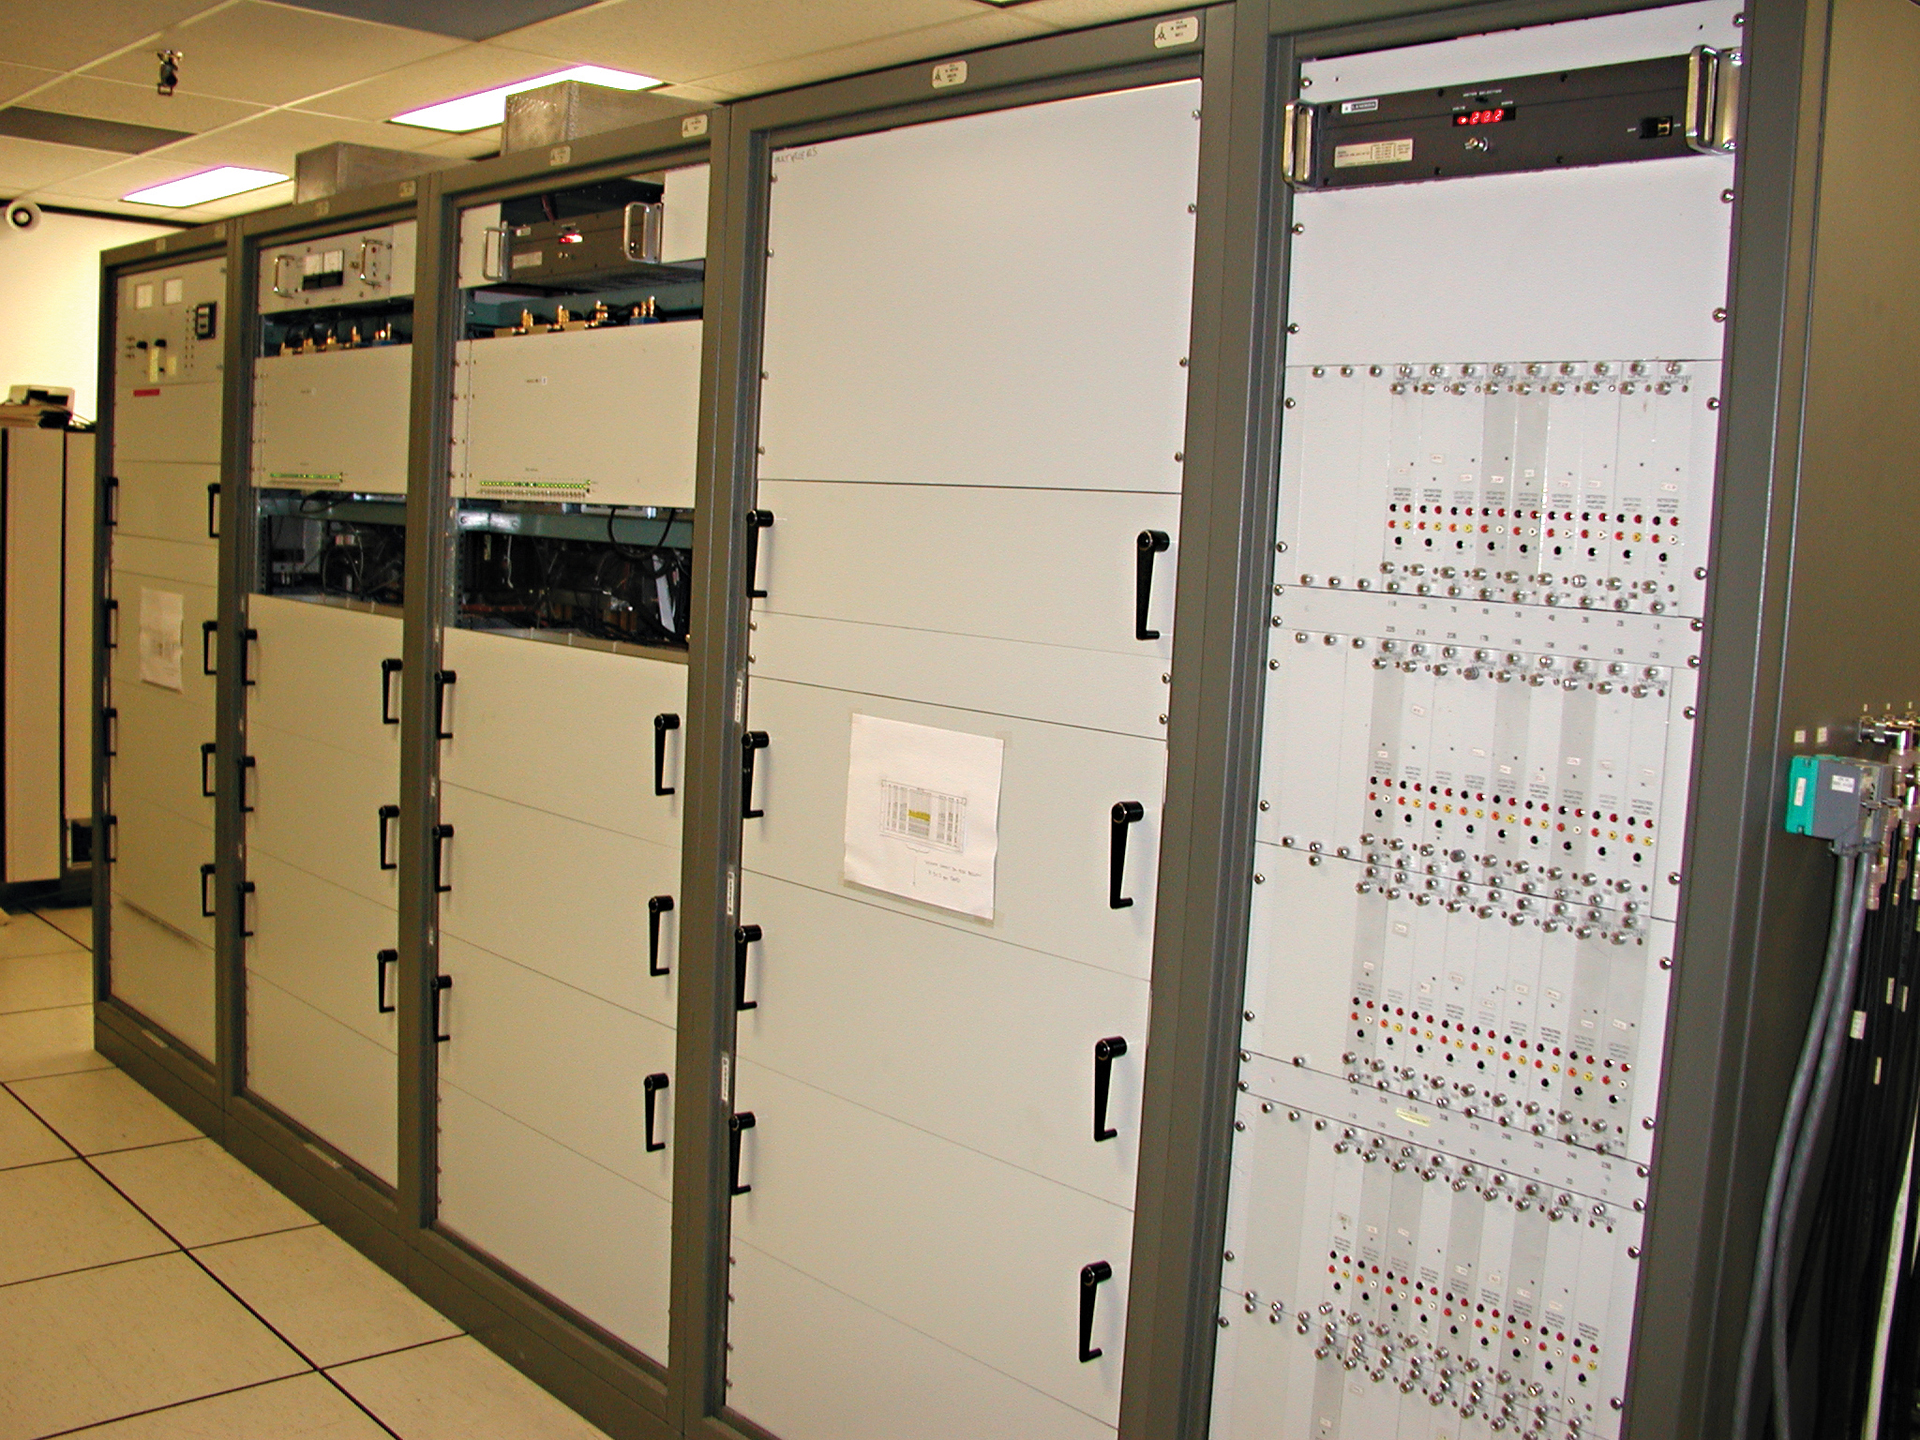

Half of a Supercomputer

This is half of the original supercomputer used by the Very Large Array from 1979 until 2009. It used over 650 printed circuit cards with 85,000 integrated circuits, and it required 50,000 watts of power. It works as a correlator, performing 1.7 trillion operations a second to combine the waves received by 351 pairs of VLA antennas into a single set of data. The new correlator that replaced this one is 1000 times faster.

Credit: B. Saxton, NRAO/AUI/NSF